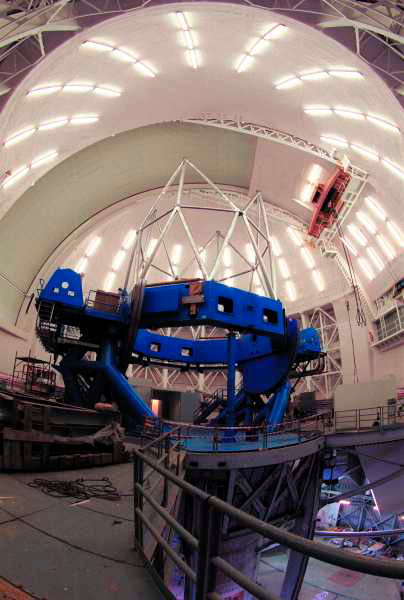

Work continues at Gemini South. Mid-November 1999

Credit: International Gemini Observatory/AURA